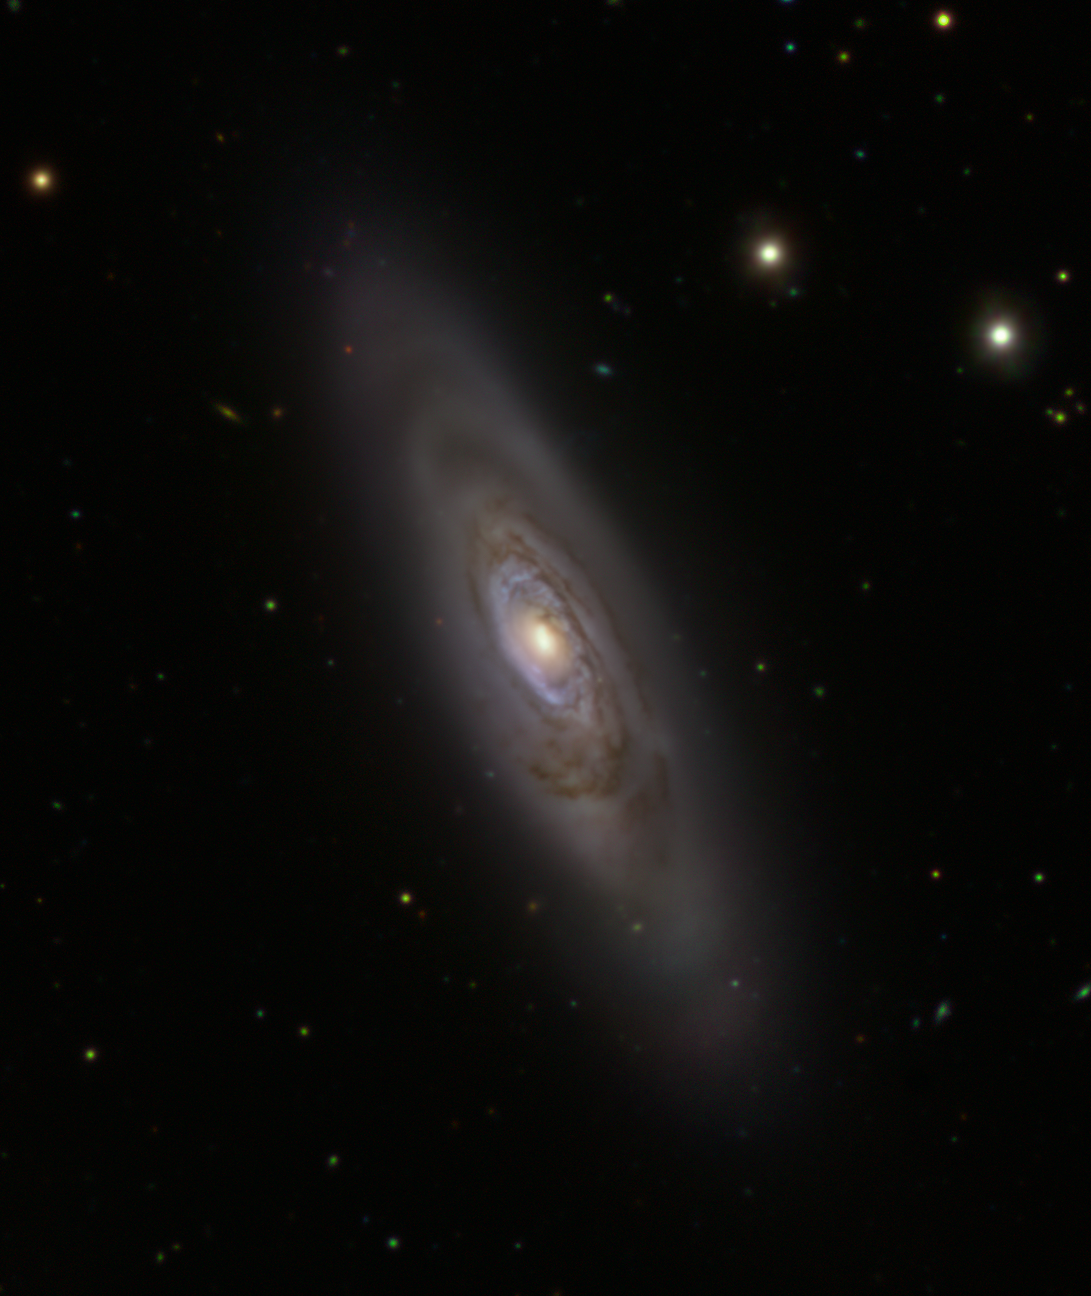

The NGC 1386 galaxy as seen by the VLT Survey Telescope

This image shows the spiral galaxy NGC 1386 observed by the VLT Survey Telescope (VST), hosted at ESO’s Paranal Observatory in Chile. While stars in this galaxy are mostly old, the blue ring at the centre is ripe with stellar clusters full of young stars.

Credit: ESO/Fornax Deep Survey